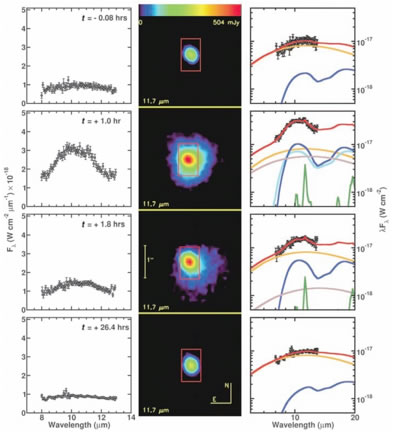

Mid-infrared spectra of Comet Tempel 1 during the DI event

Mid-infrared spectra of Comet Tempel 1 during the DI event. In the left column MICHELLE spectra show the evolution of the silicate feature during the impact event. The middle panels show acquisition images of the comet at each epoch. The right column summarized modeling of the silicate feature. In the models, the colored lines denote different minerals. The different components add to fit the observed feature.

Credit: International Gemini Observatory/NOIRLab/NSF/AURA